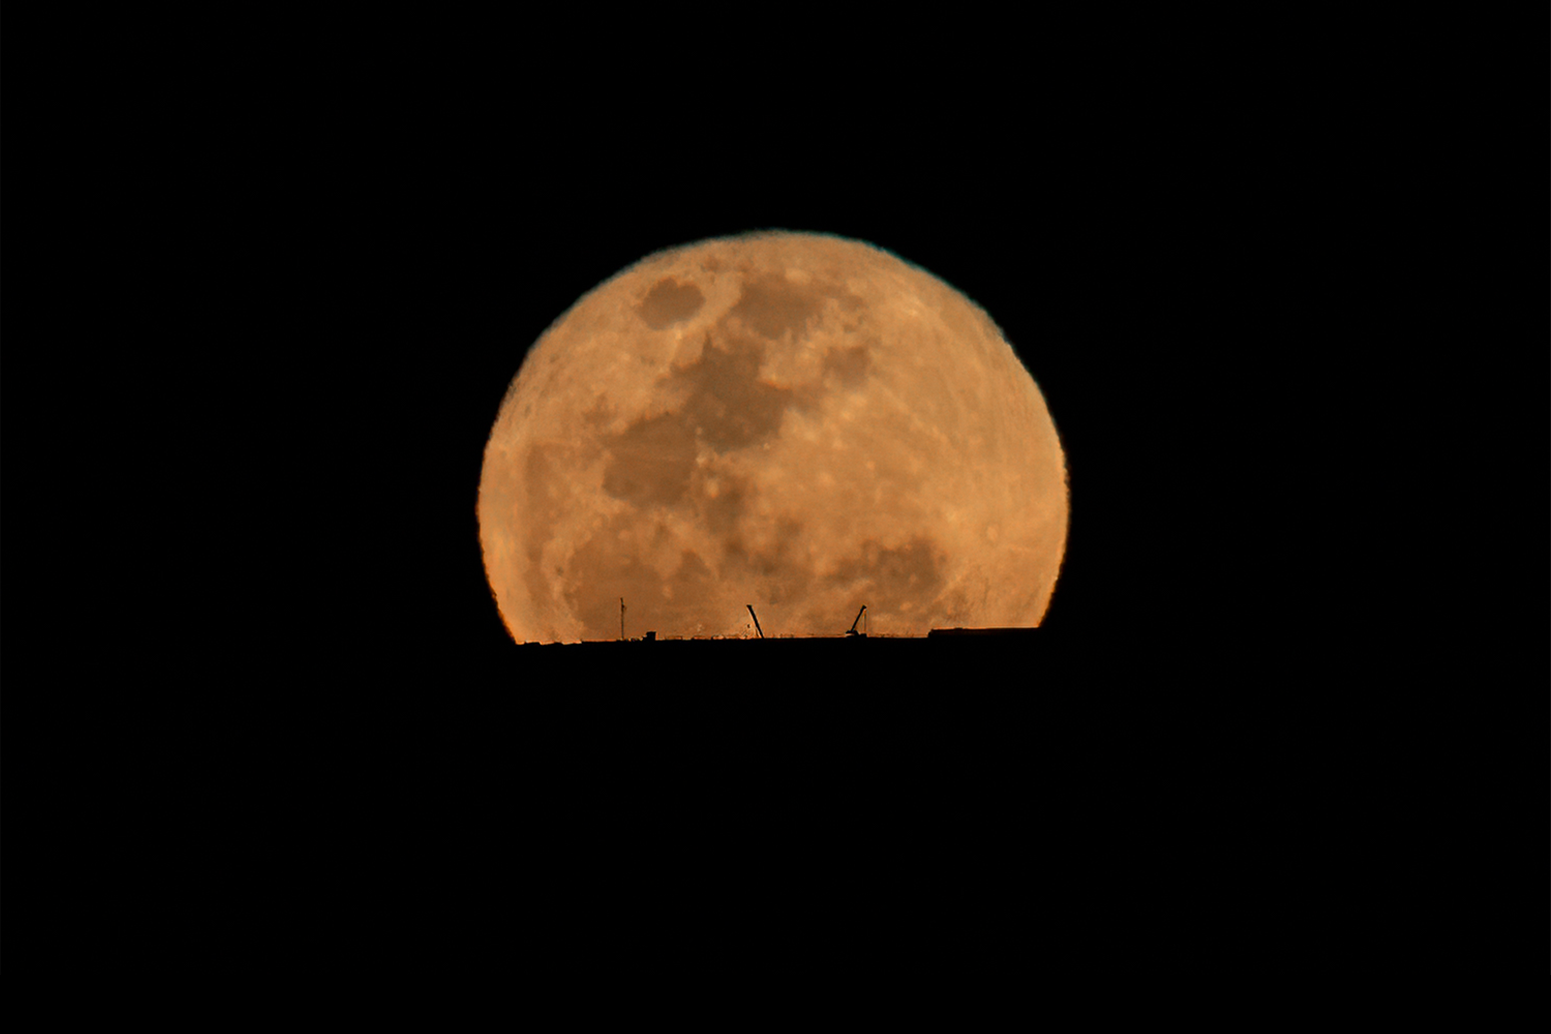

The Moon rising behind the ELT on 20 October 2021

The Moon rises behind ESO’s Extremely Large Telescope (ELT), under construction atop Cerro Armazones, in this image taken on 20 October 2021. Some small cranes can be seen working on the foundations of the telescope. This photograph was taken from ESO’s Paranal Observatory, about 20 km away.

Credit: B. Häußler/ESO